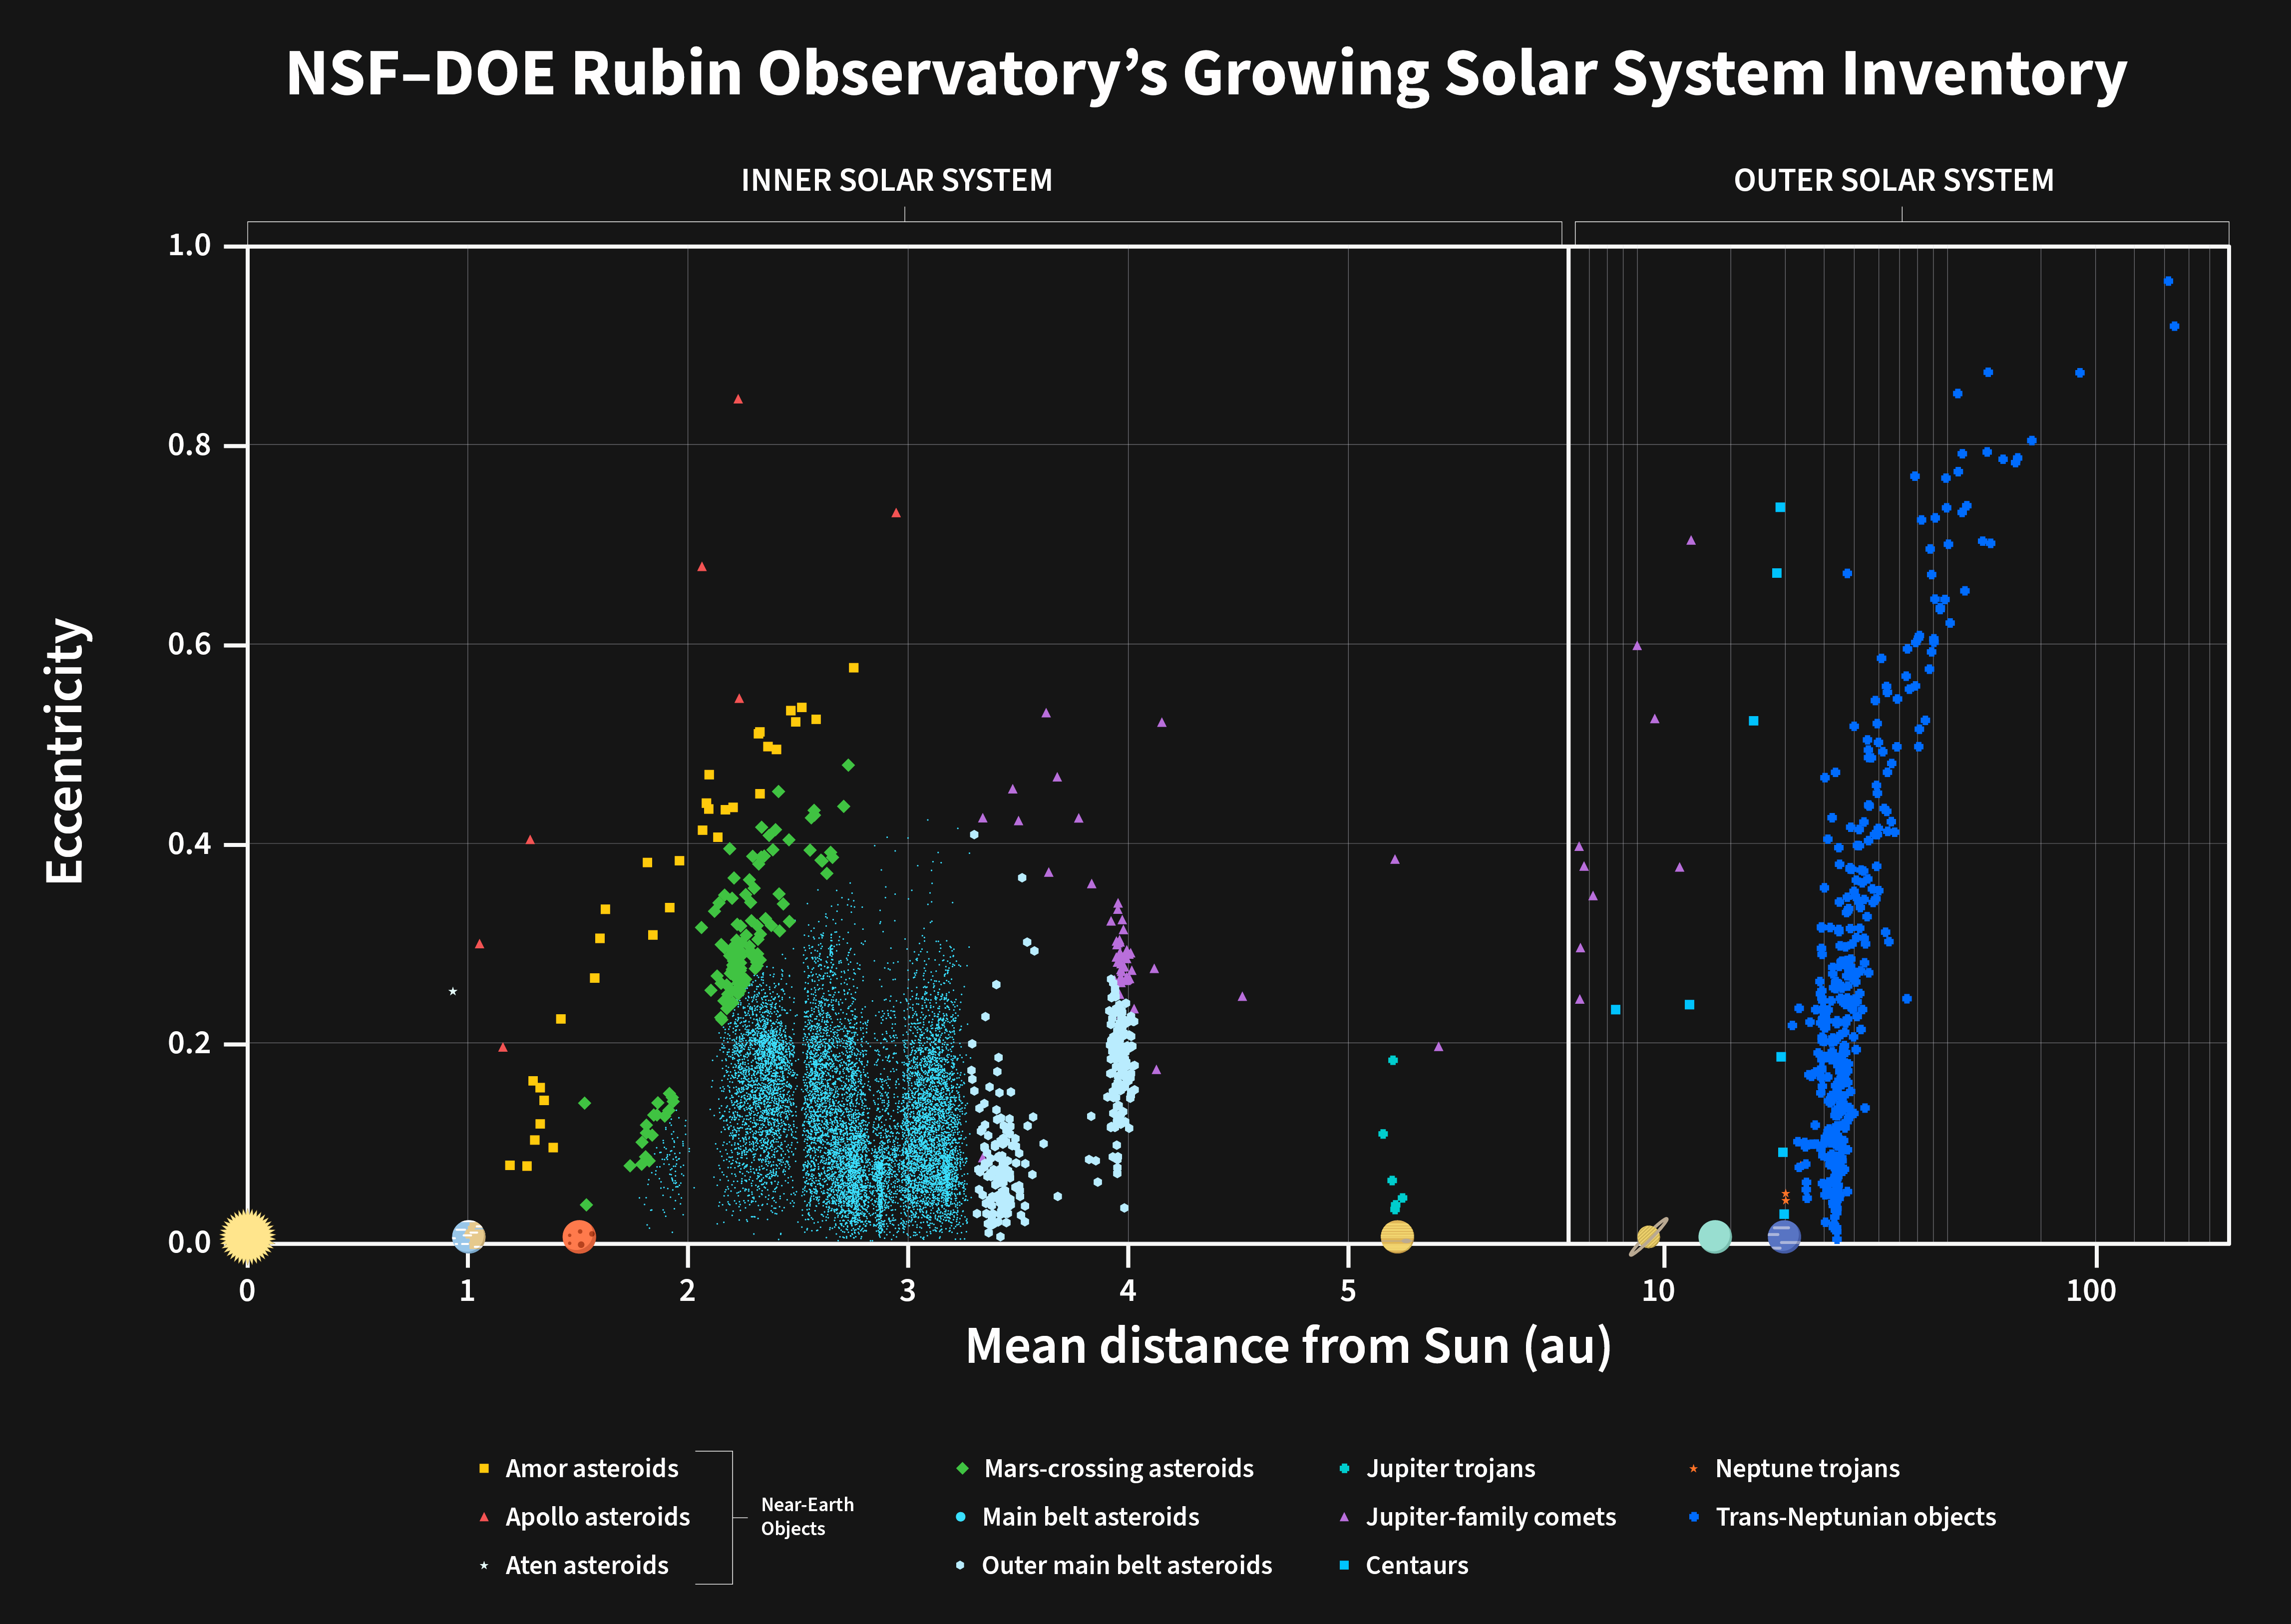

Distribution of new asteroids discovered by NSF–DOE Rubin Observatory

Orbital distribution of 11,097 newly discovered asteroids from NSF–DOE Rubin Observatory's Early Optimization Survey. Each point represents a newly discovered object plotted by mean distance from the Sun (in astronomical units, where one AU is the distance between the Earth and Sun) and orbital eccentricity, or how “stretched out” the orbit is.

The left side shows objects in the inner Solar System on a linear scale; the right side extends to the outer Solar System on a logarithmic scale. The bulk of discoveries are main-belt asteroids (10,279), with significant populations of outer main-belt (234) and Mars-crossing (103) objects. Beyond Neptune, 380 newly discovered trans-Neptunian objects are visible at right, including two with extremely elongated orbits (eccentricity > 0.9) reaching roughly 1000 times Earth’s distance from the Sun. Near-Earth asteroids — Amors (27), Apollos (5), and Atens (1) — appear at low mean Sun-distance. Jupiter-coupled comets (57), Centaurs (7), Jupiter Trojans (1), and Neptune Trojans (3) round out the discoveries.

The pattern in the distribution of the main-belt asteroids is caused by underpopulated regions where Jupiter’s repeated gravitational nudges have cleared out asteroids over time. These so-called Kirkwood gaps are due to orbital resonances with Jupiter.

These objects were identified from approximately 1.6 months of preliminary observations, before the start of the Legacy Survey of Space and Time (LSST).

Credit: NSF–DOE Vera C. Rubin Observatory/NOIRLab/SLAC/AURA Acknowledgement: PI: Mario Juric (University of Washington)